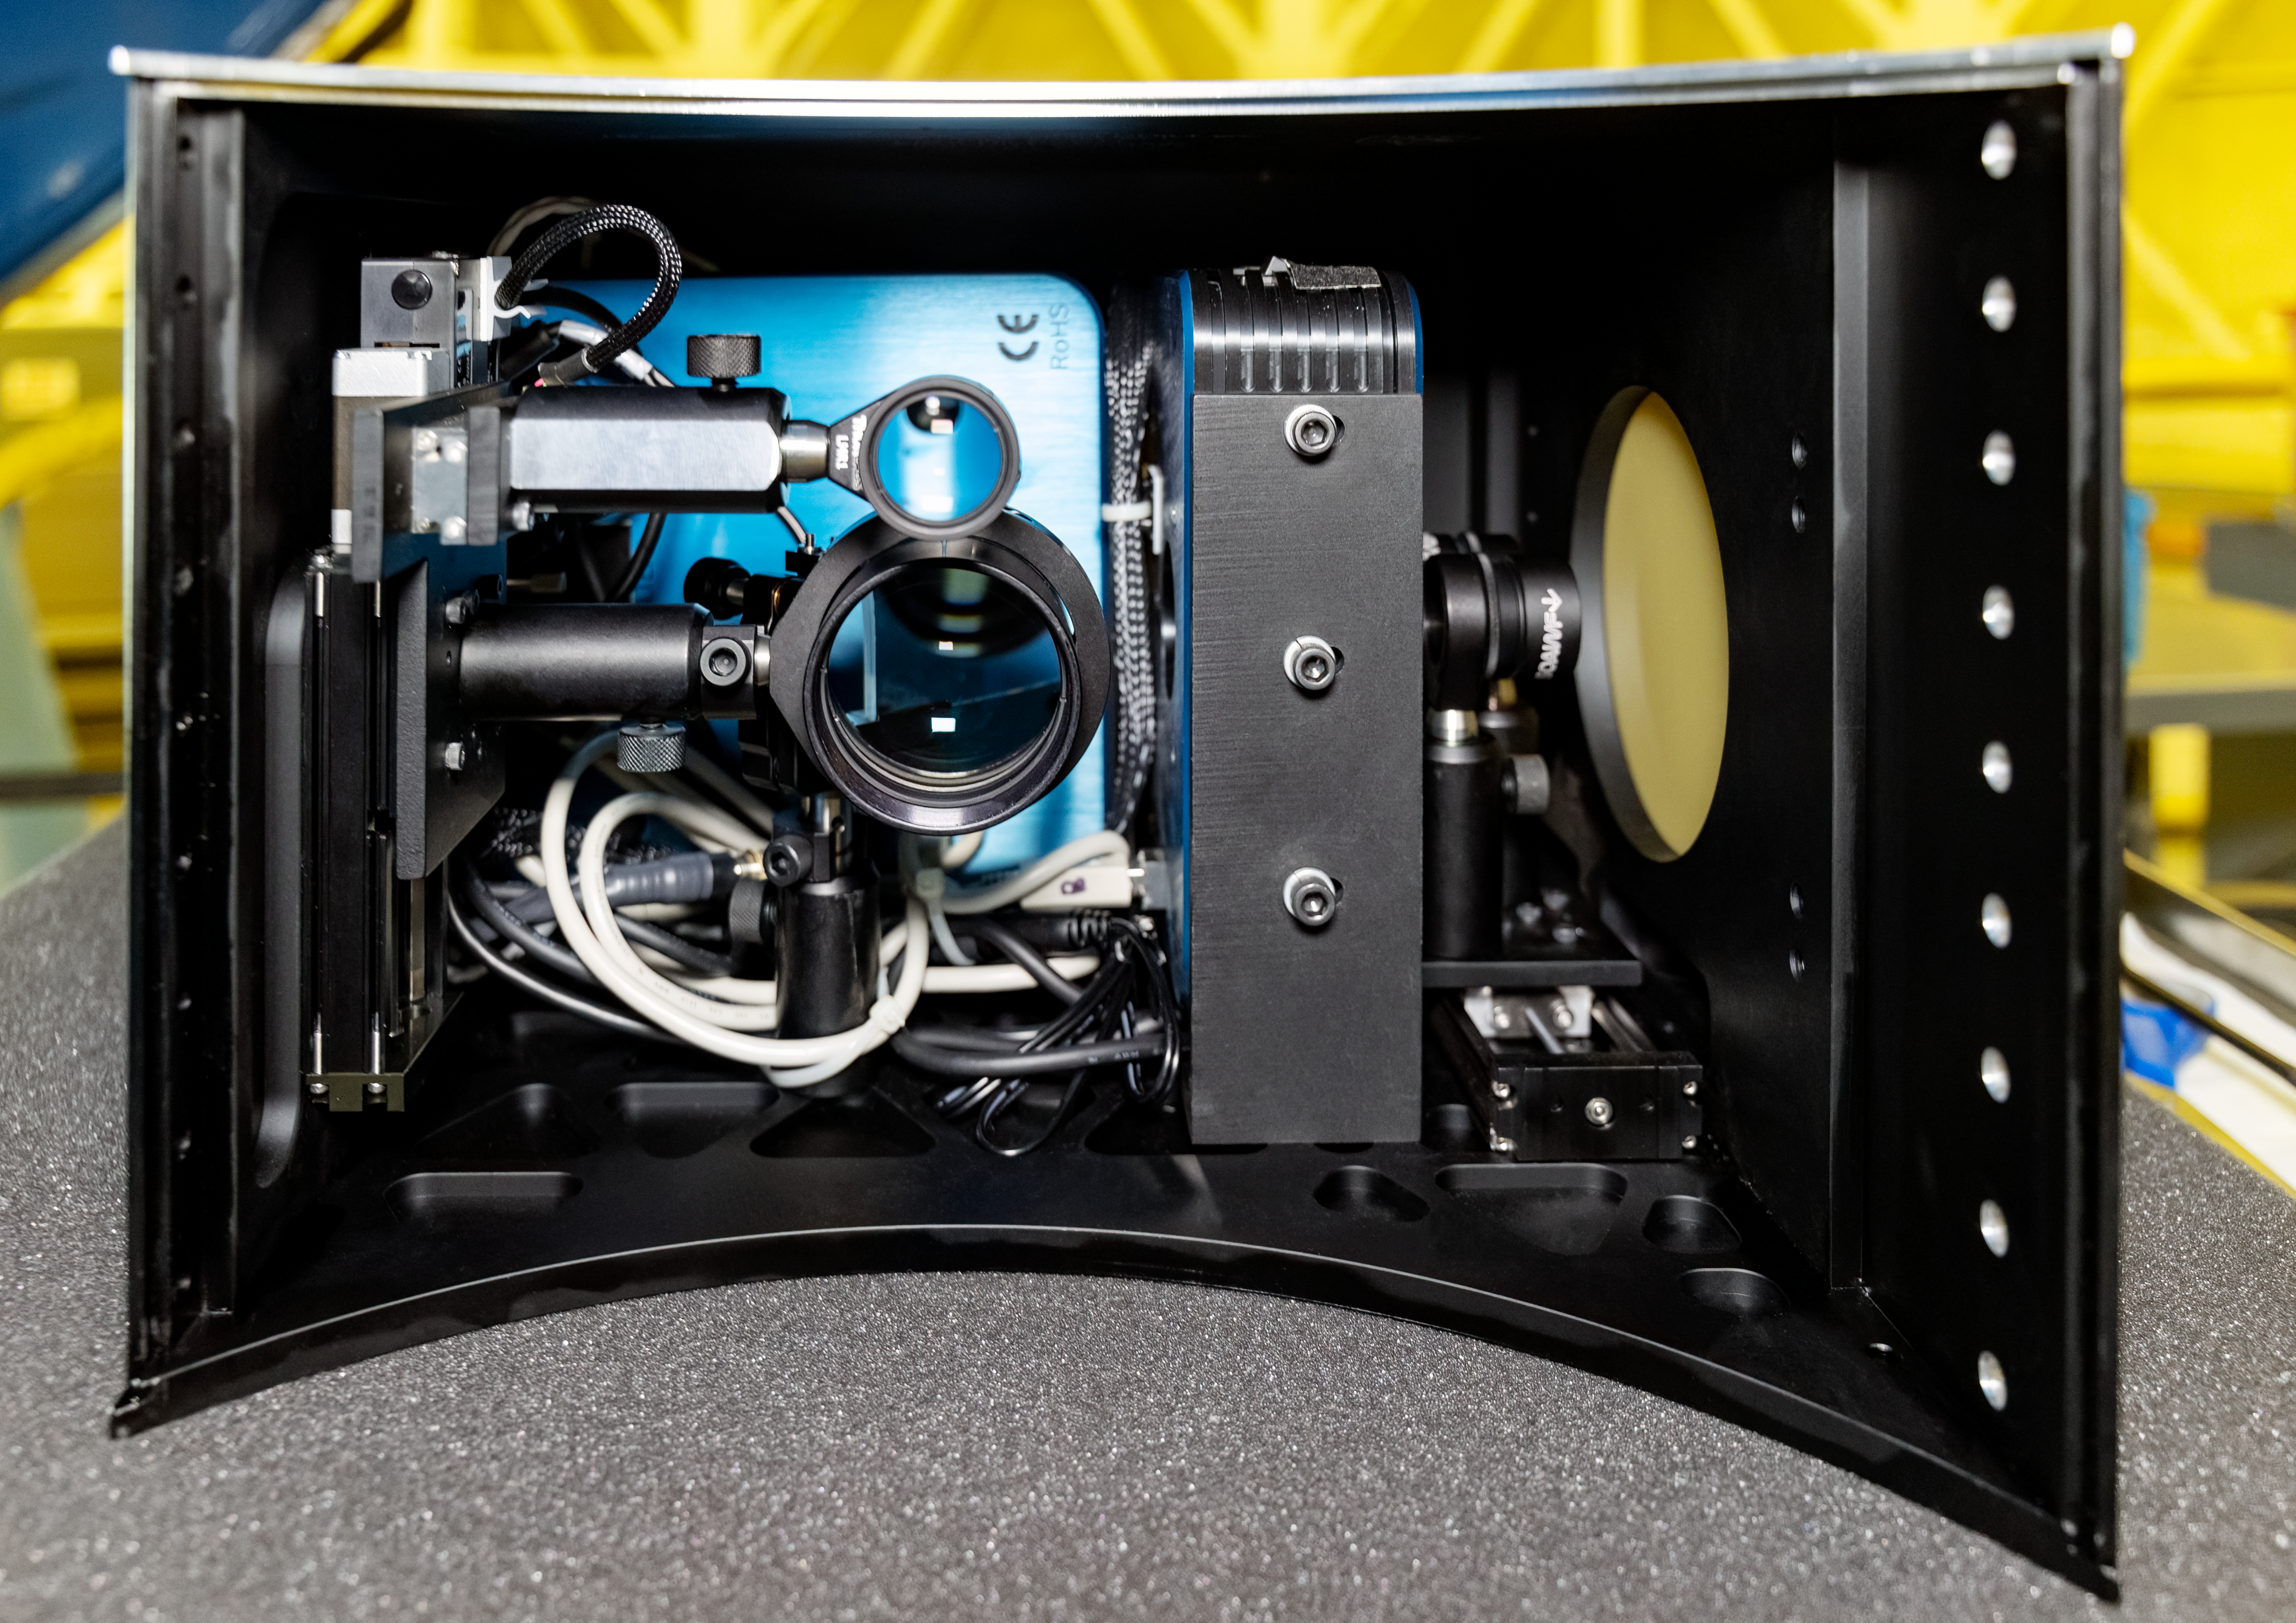

Zorro Instrument

The Zorro instrument at Gemini South on Cerro Pachón.

Credit: NOIRLab/NSF/AURA/D. Munizaga